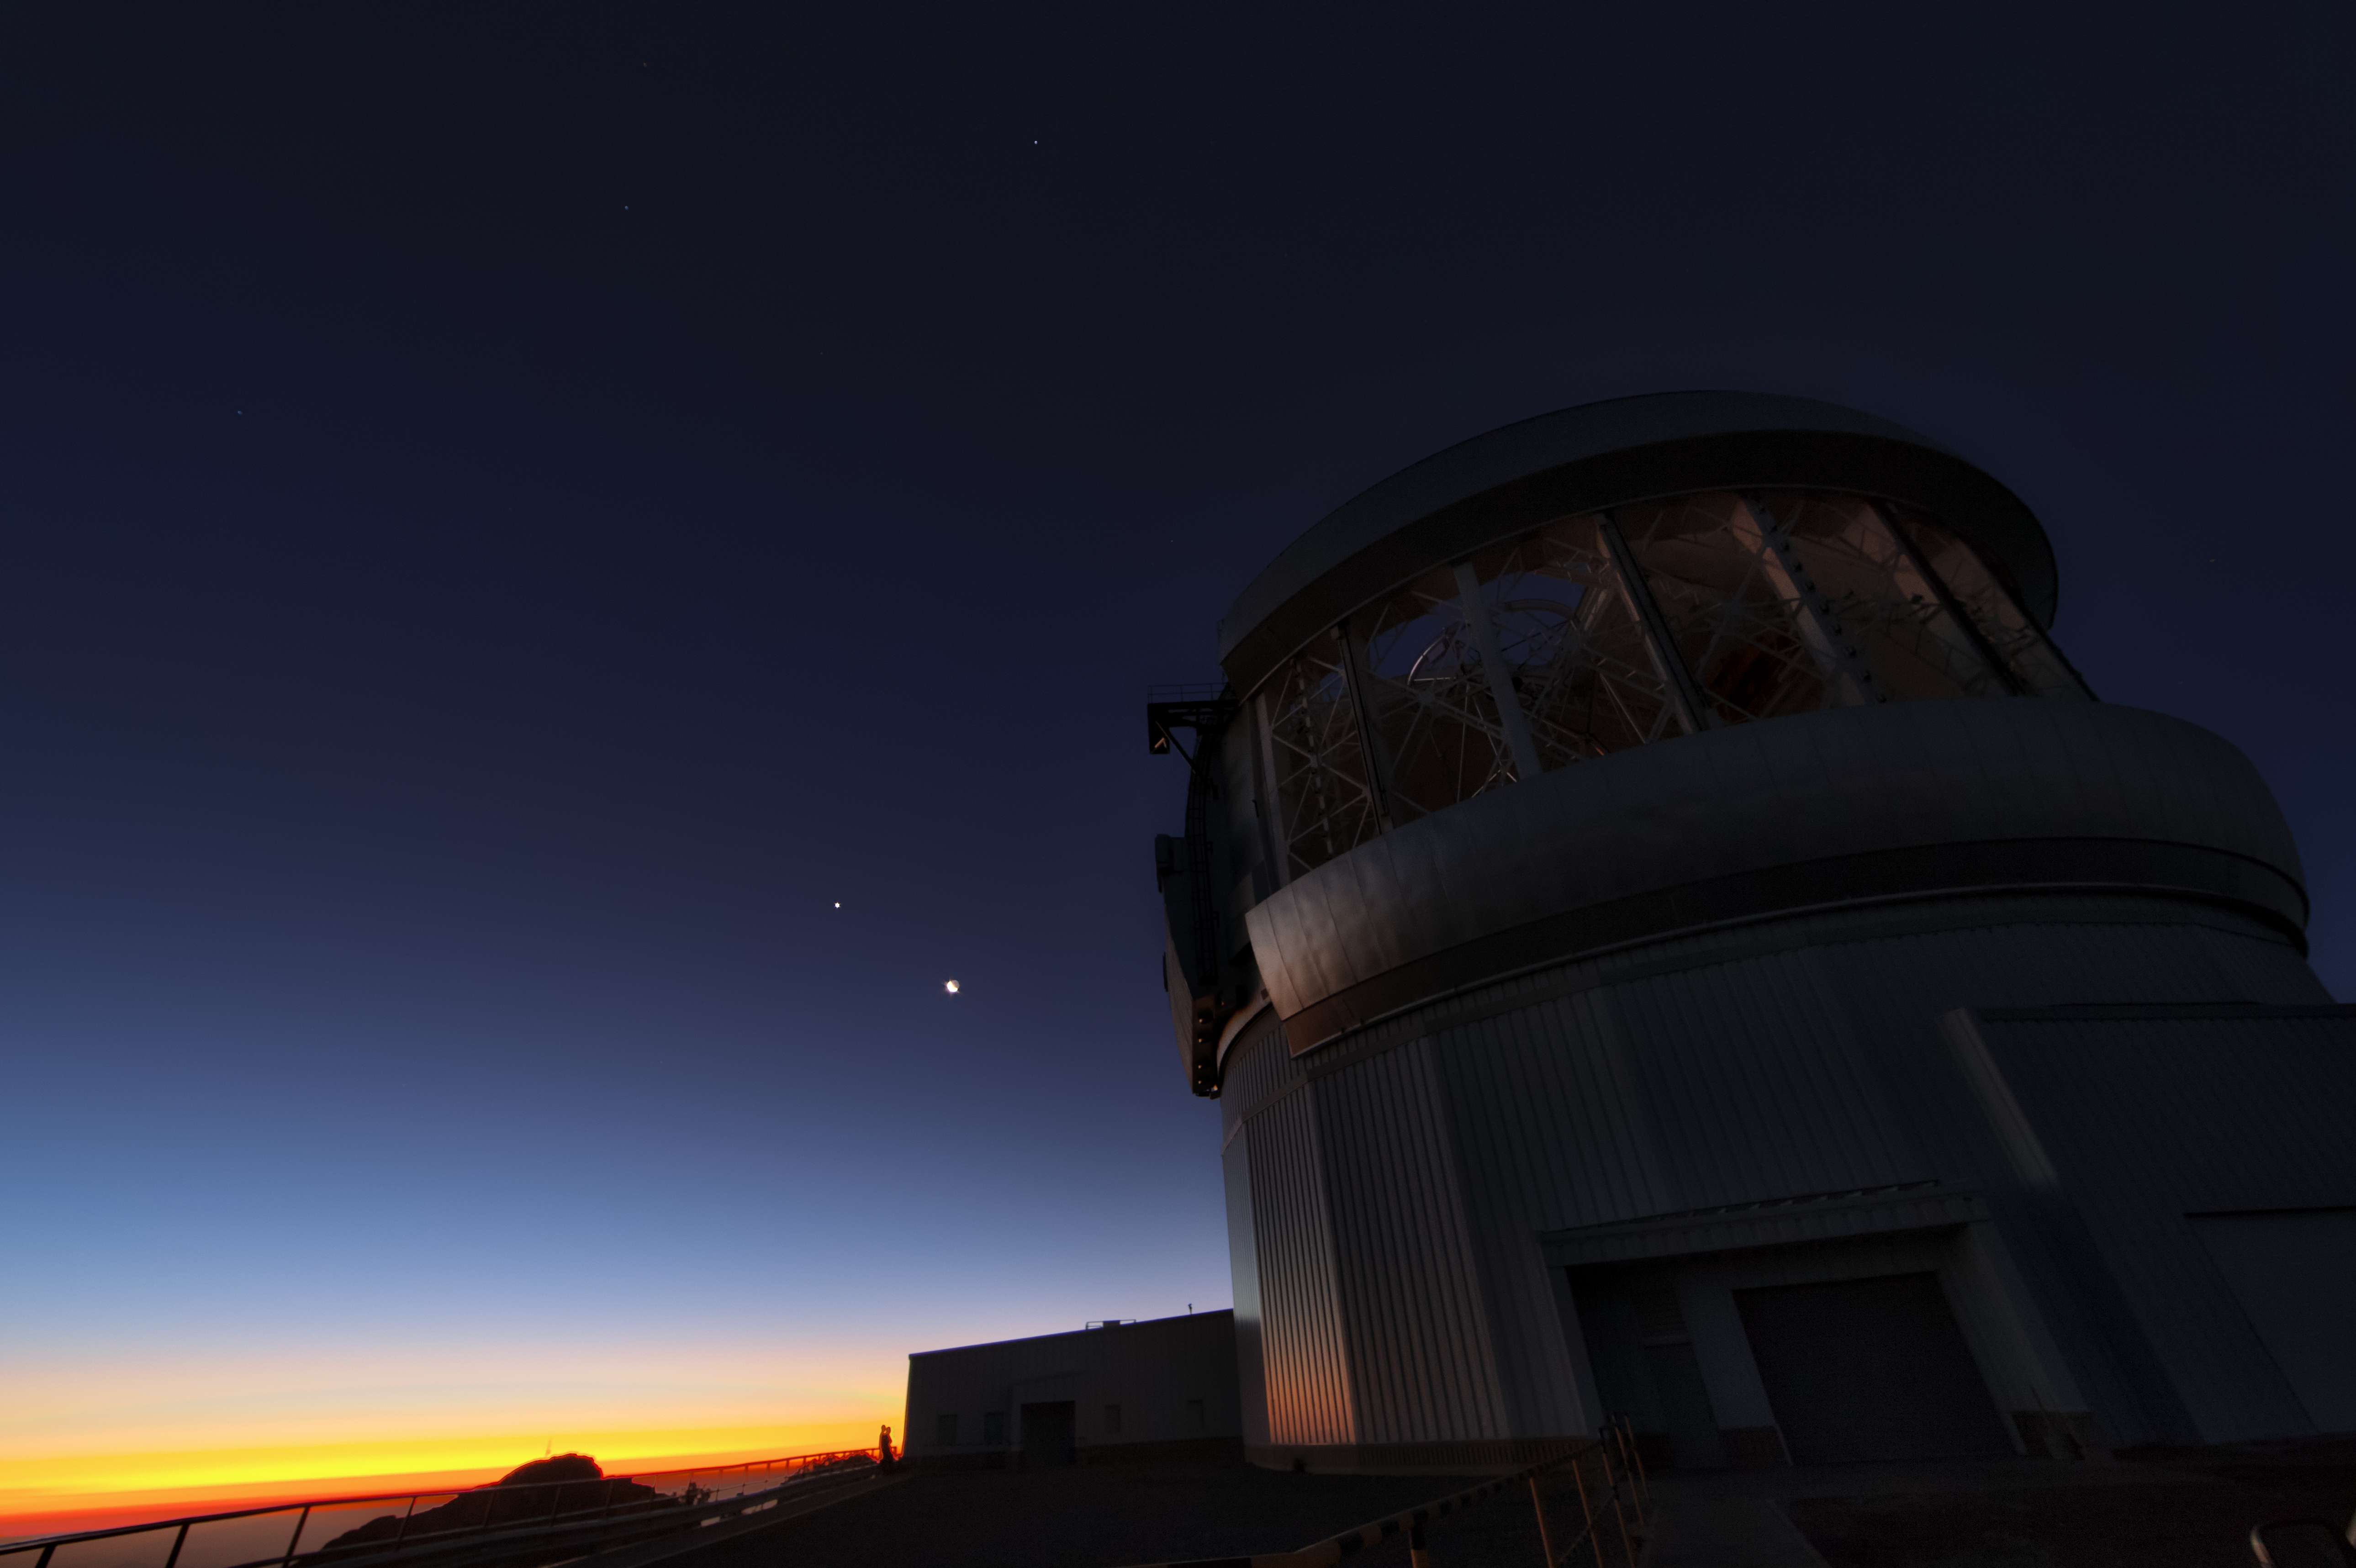

Jupiter and the Moon over Gemini South

This photo shows the gas giant planet Jupiter and a waxing crescent Moon visible over Gemini South. Gemini South is part of the International Gemini Observatory, a program of NSF NOIRLab.

Credit: International Gemini Observatory/NOIRLab/AURA/NSF/M. Paredes